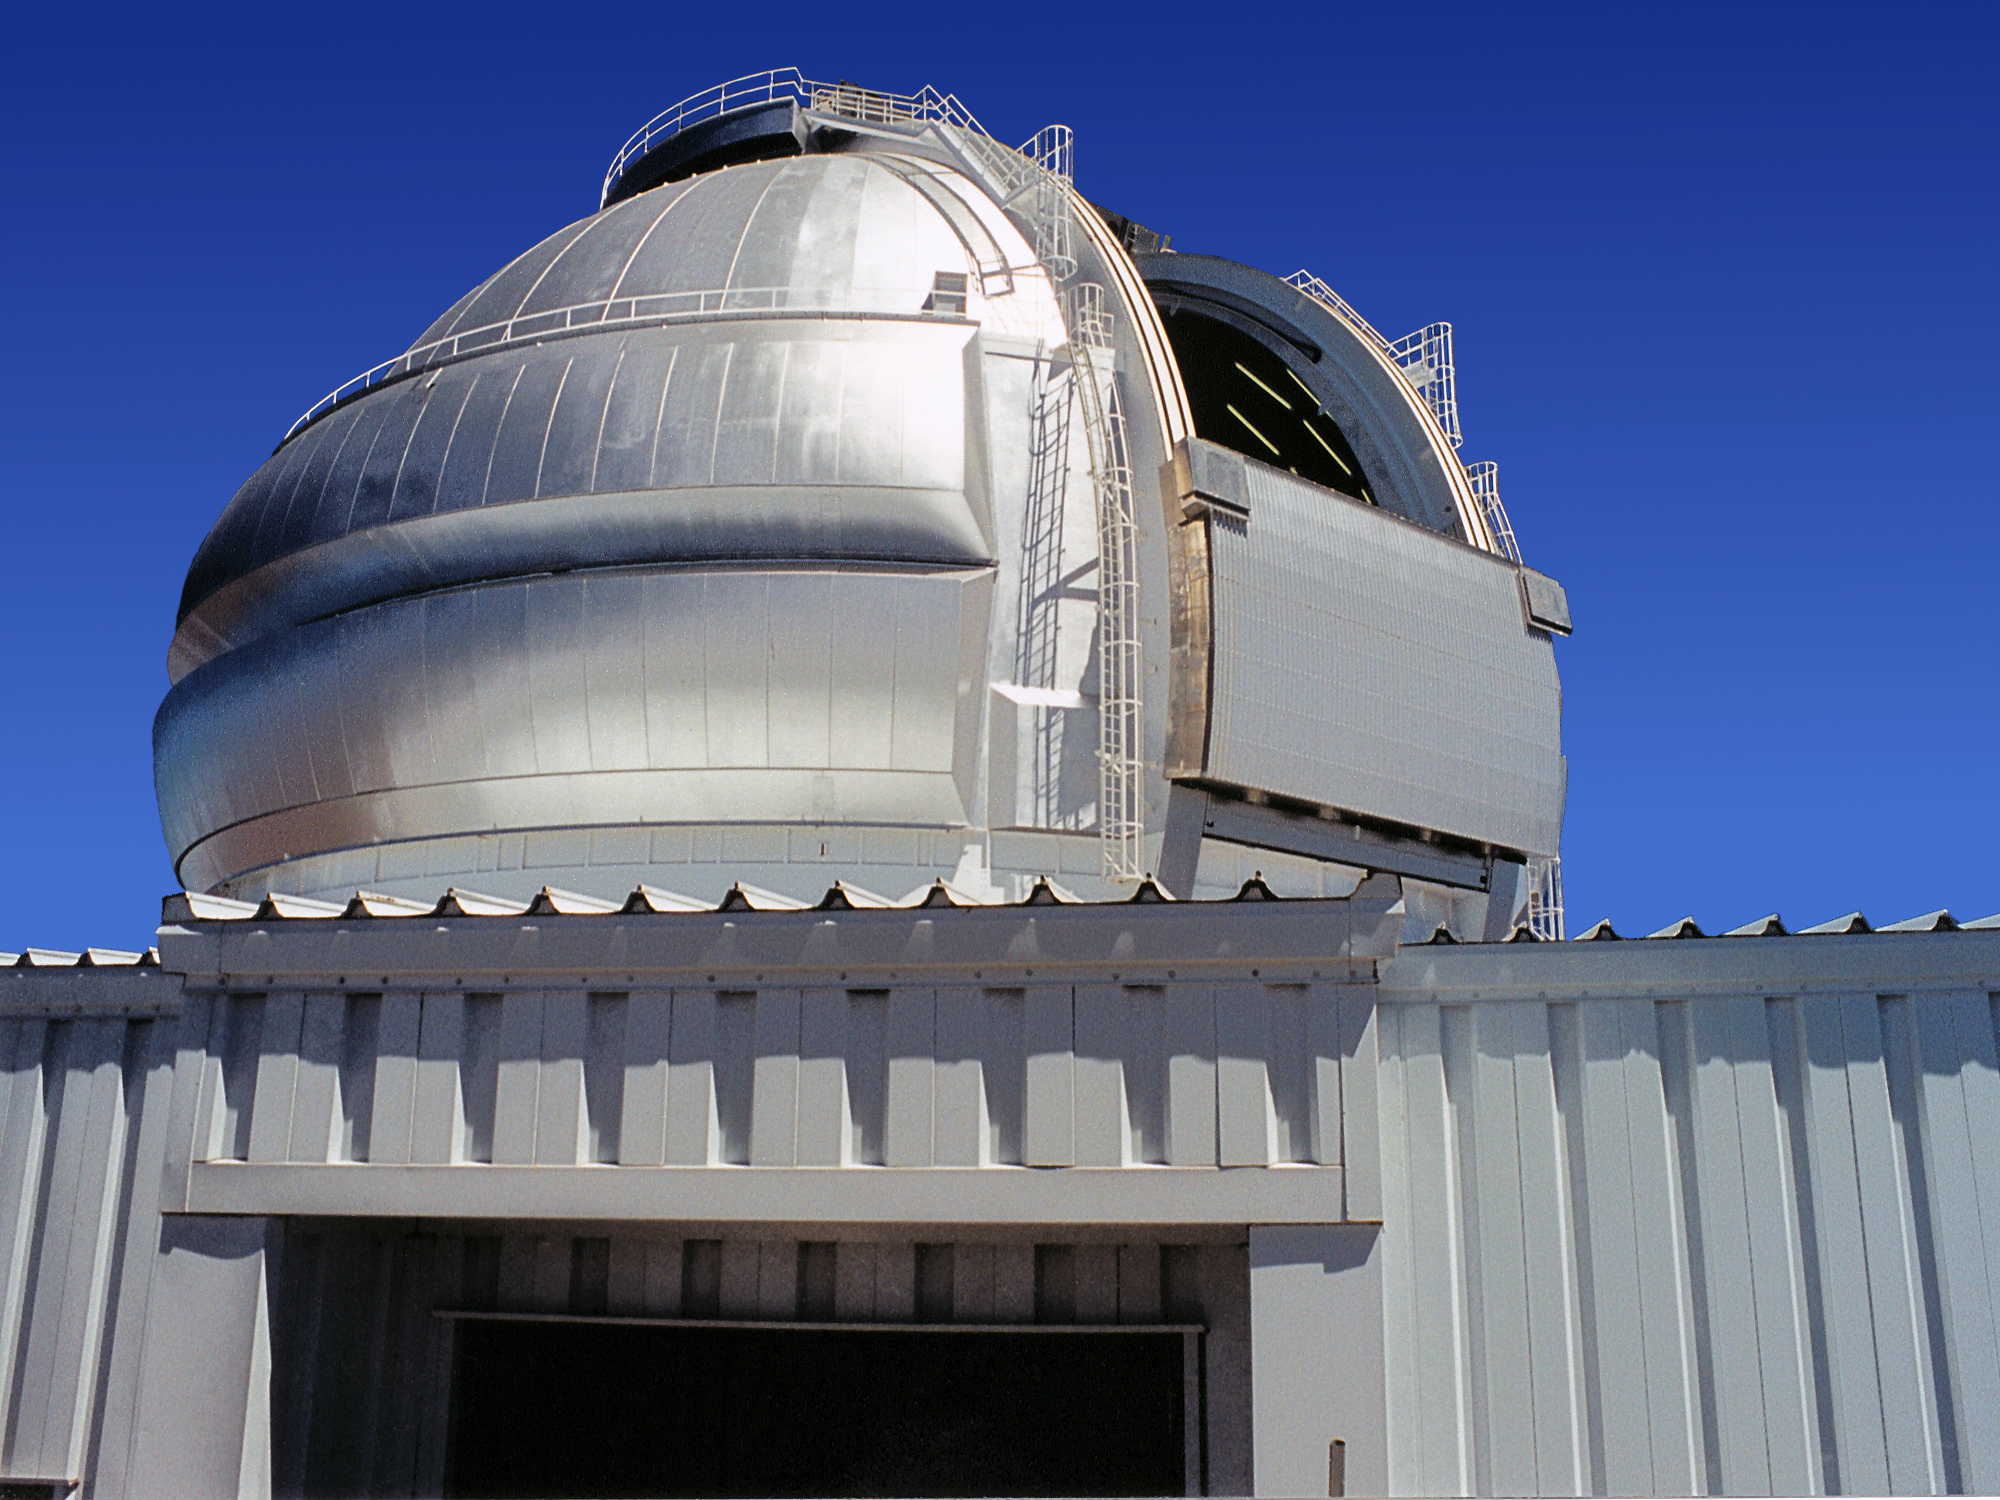

Gemini North

The first Gemini 8-meter telescope installed on Mauna Kea, Hawaii. This picture shows the dome shutters in operation, in late March of 1998. Picture by Jay Le Blanc.

Credit: Jay Le Blanc/International Gemini Observatory/NOIRLab/NSF/AURA/